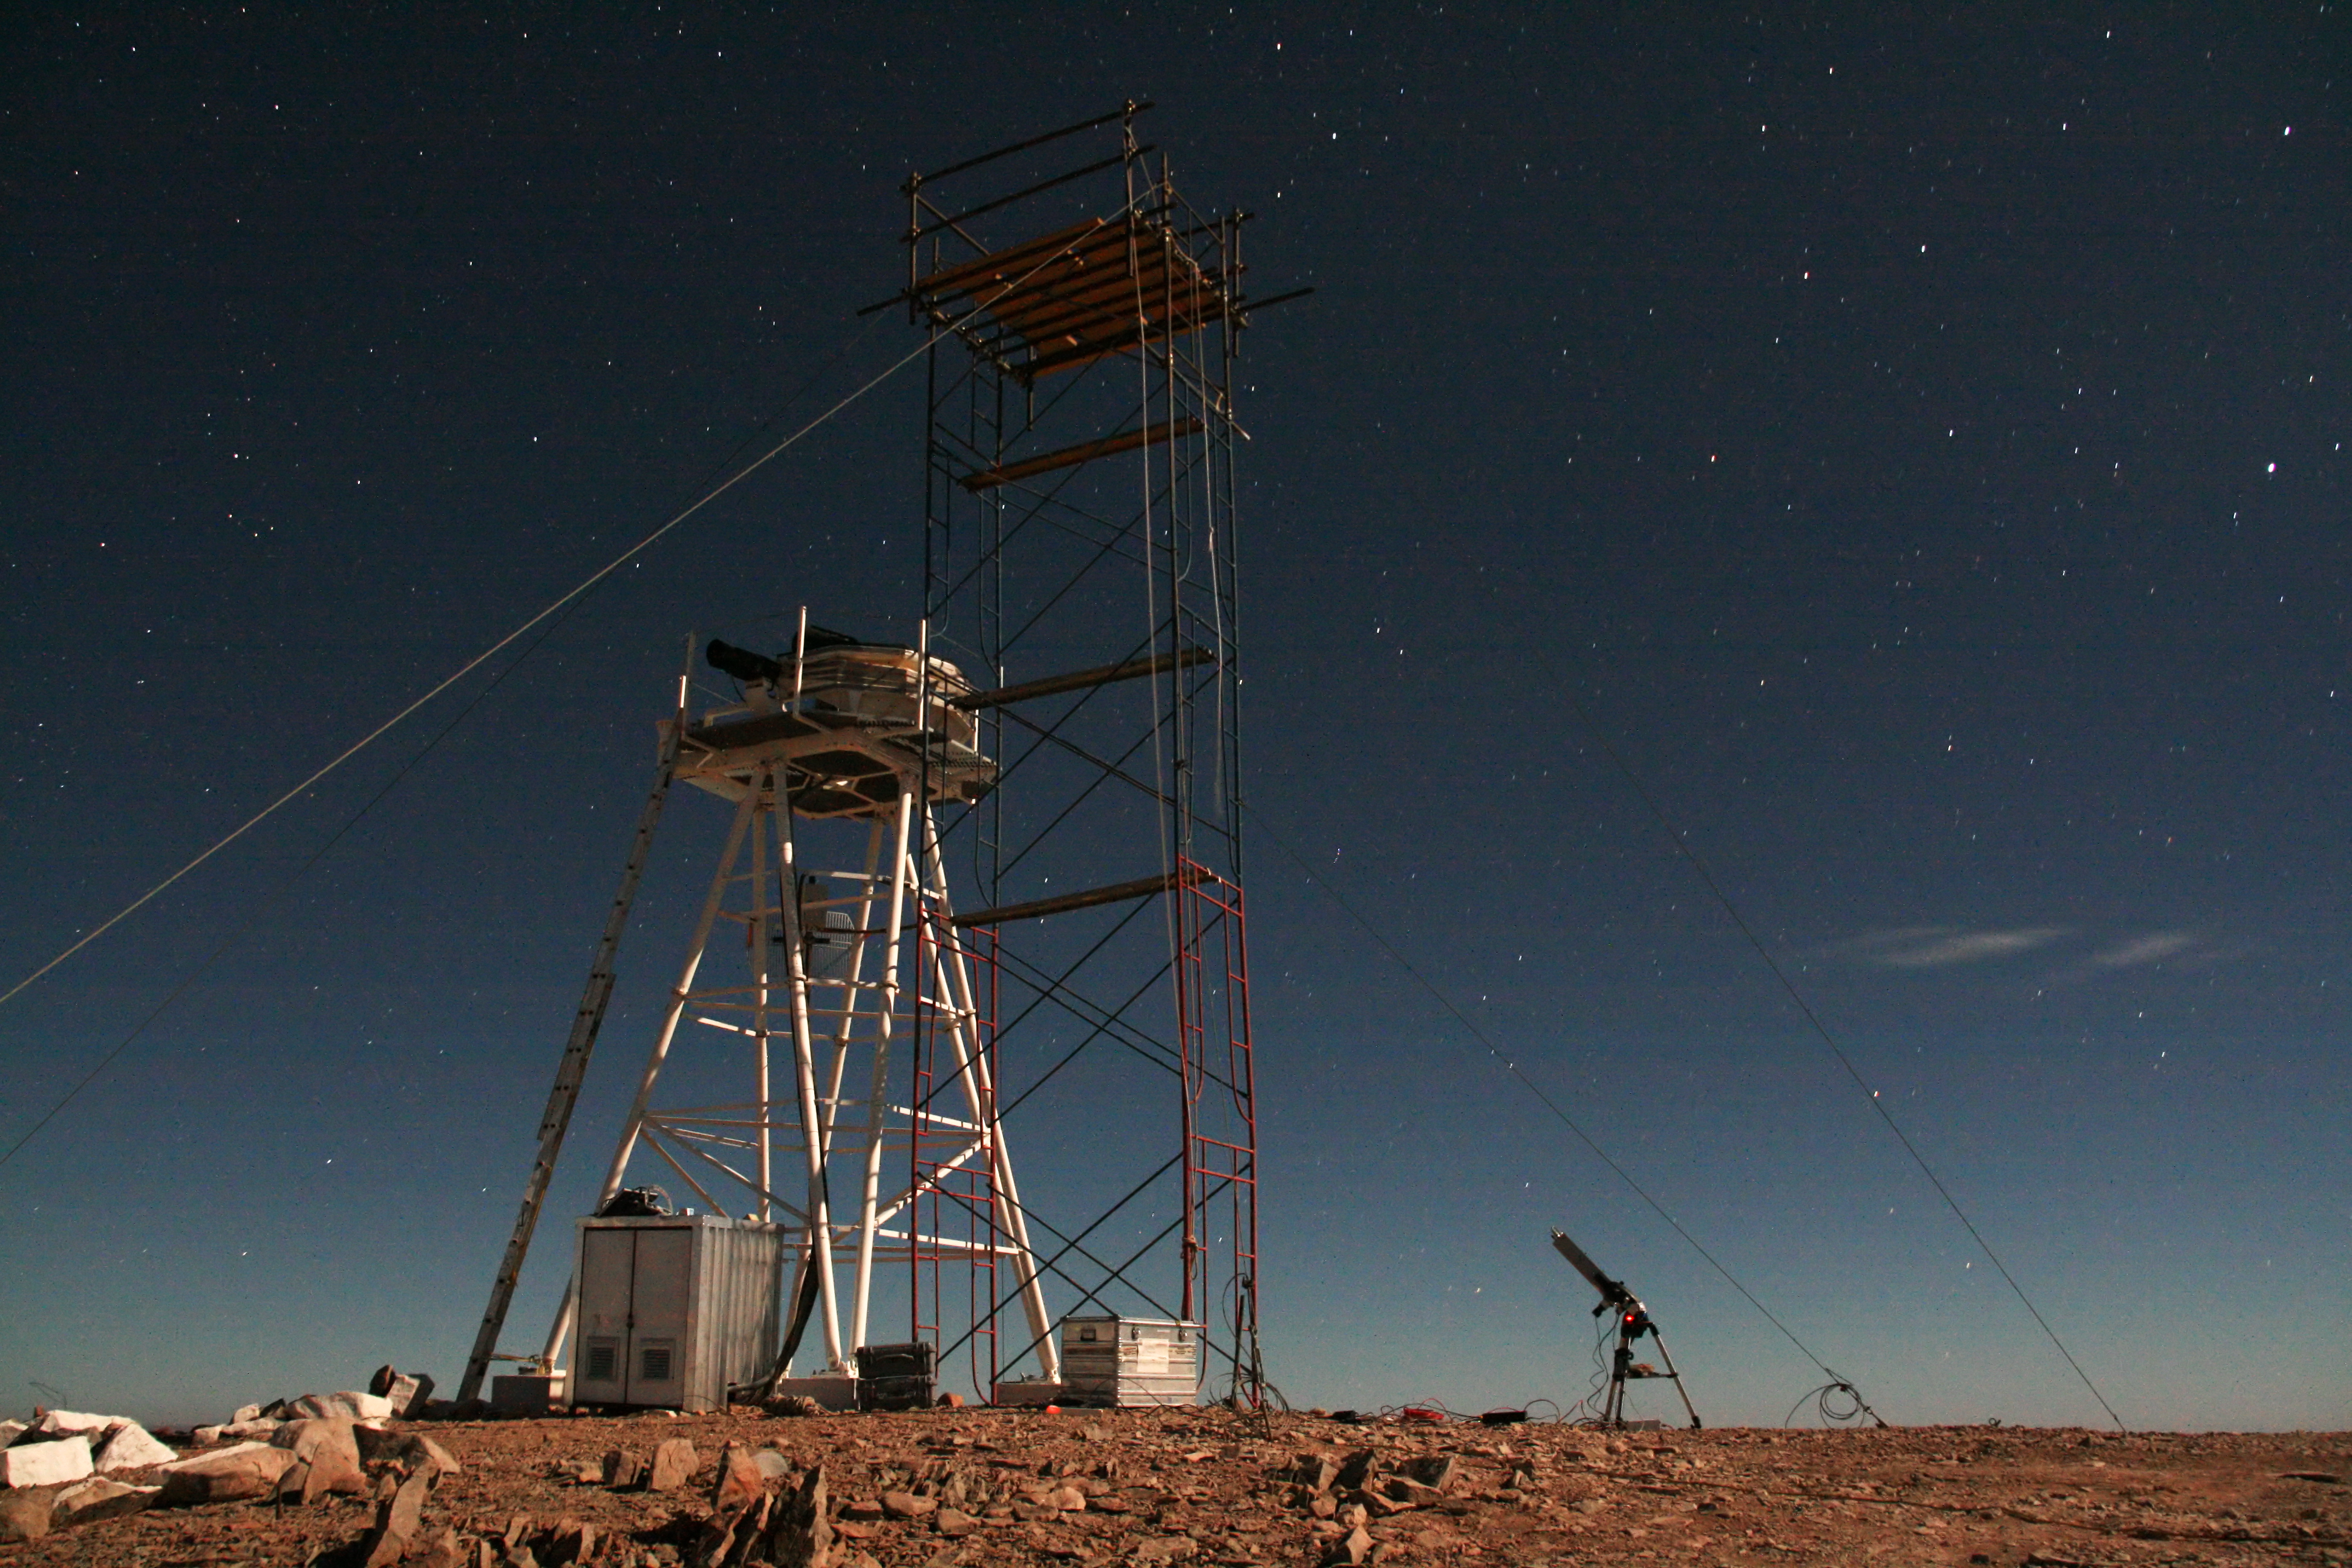

ELT site testing - Cerro Ventarrones / Chile

The ELT programme office has studied half a dozen potential sites for the future ELT observatory. Various aspects need to be considered in the site selection process. Parameters taken into account are not restricted to 'sky quality', but include more general scientific aspects, as well as parameters essential for construction and operations (e.g. accessibility, water and power supply, political stability etc.).

The above picture shows test equipment on top of Cerro Ventarones, a site located in Chile. Ventarones was on the ELT Site Selection Advisory Committee's final short list for the recommended site.

Credit: ESO/G. Lombardi (glphoto.it)